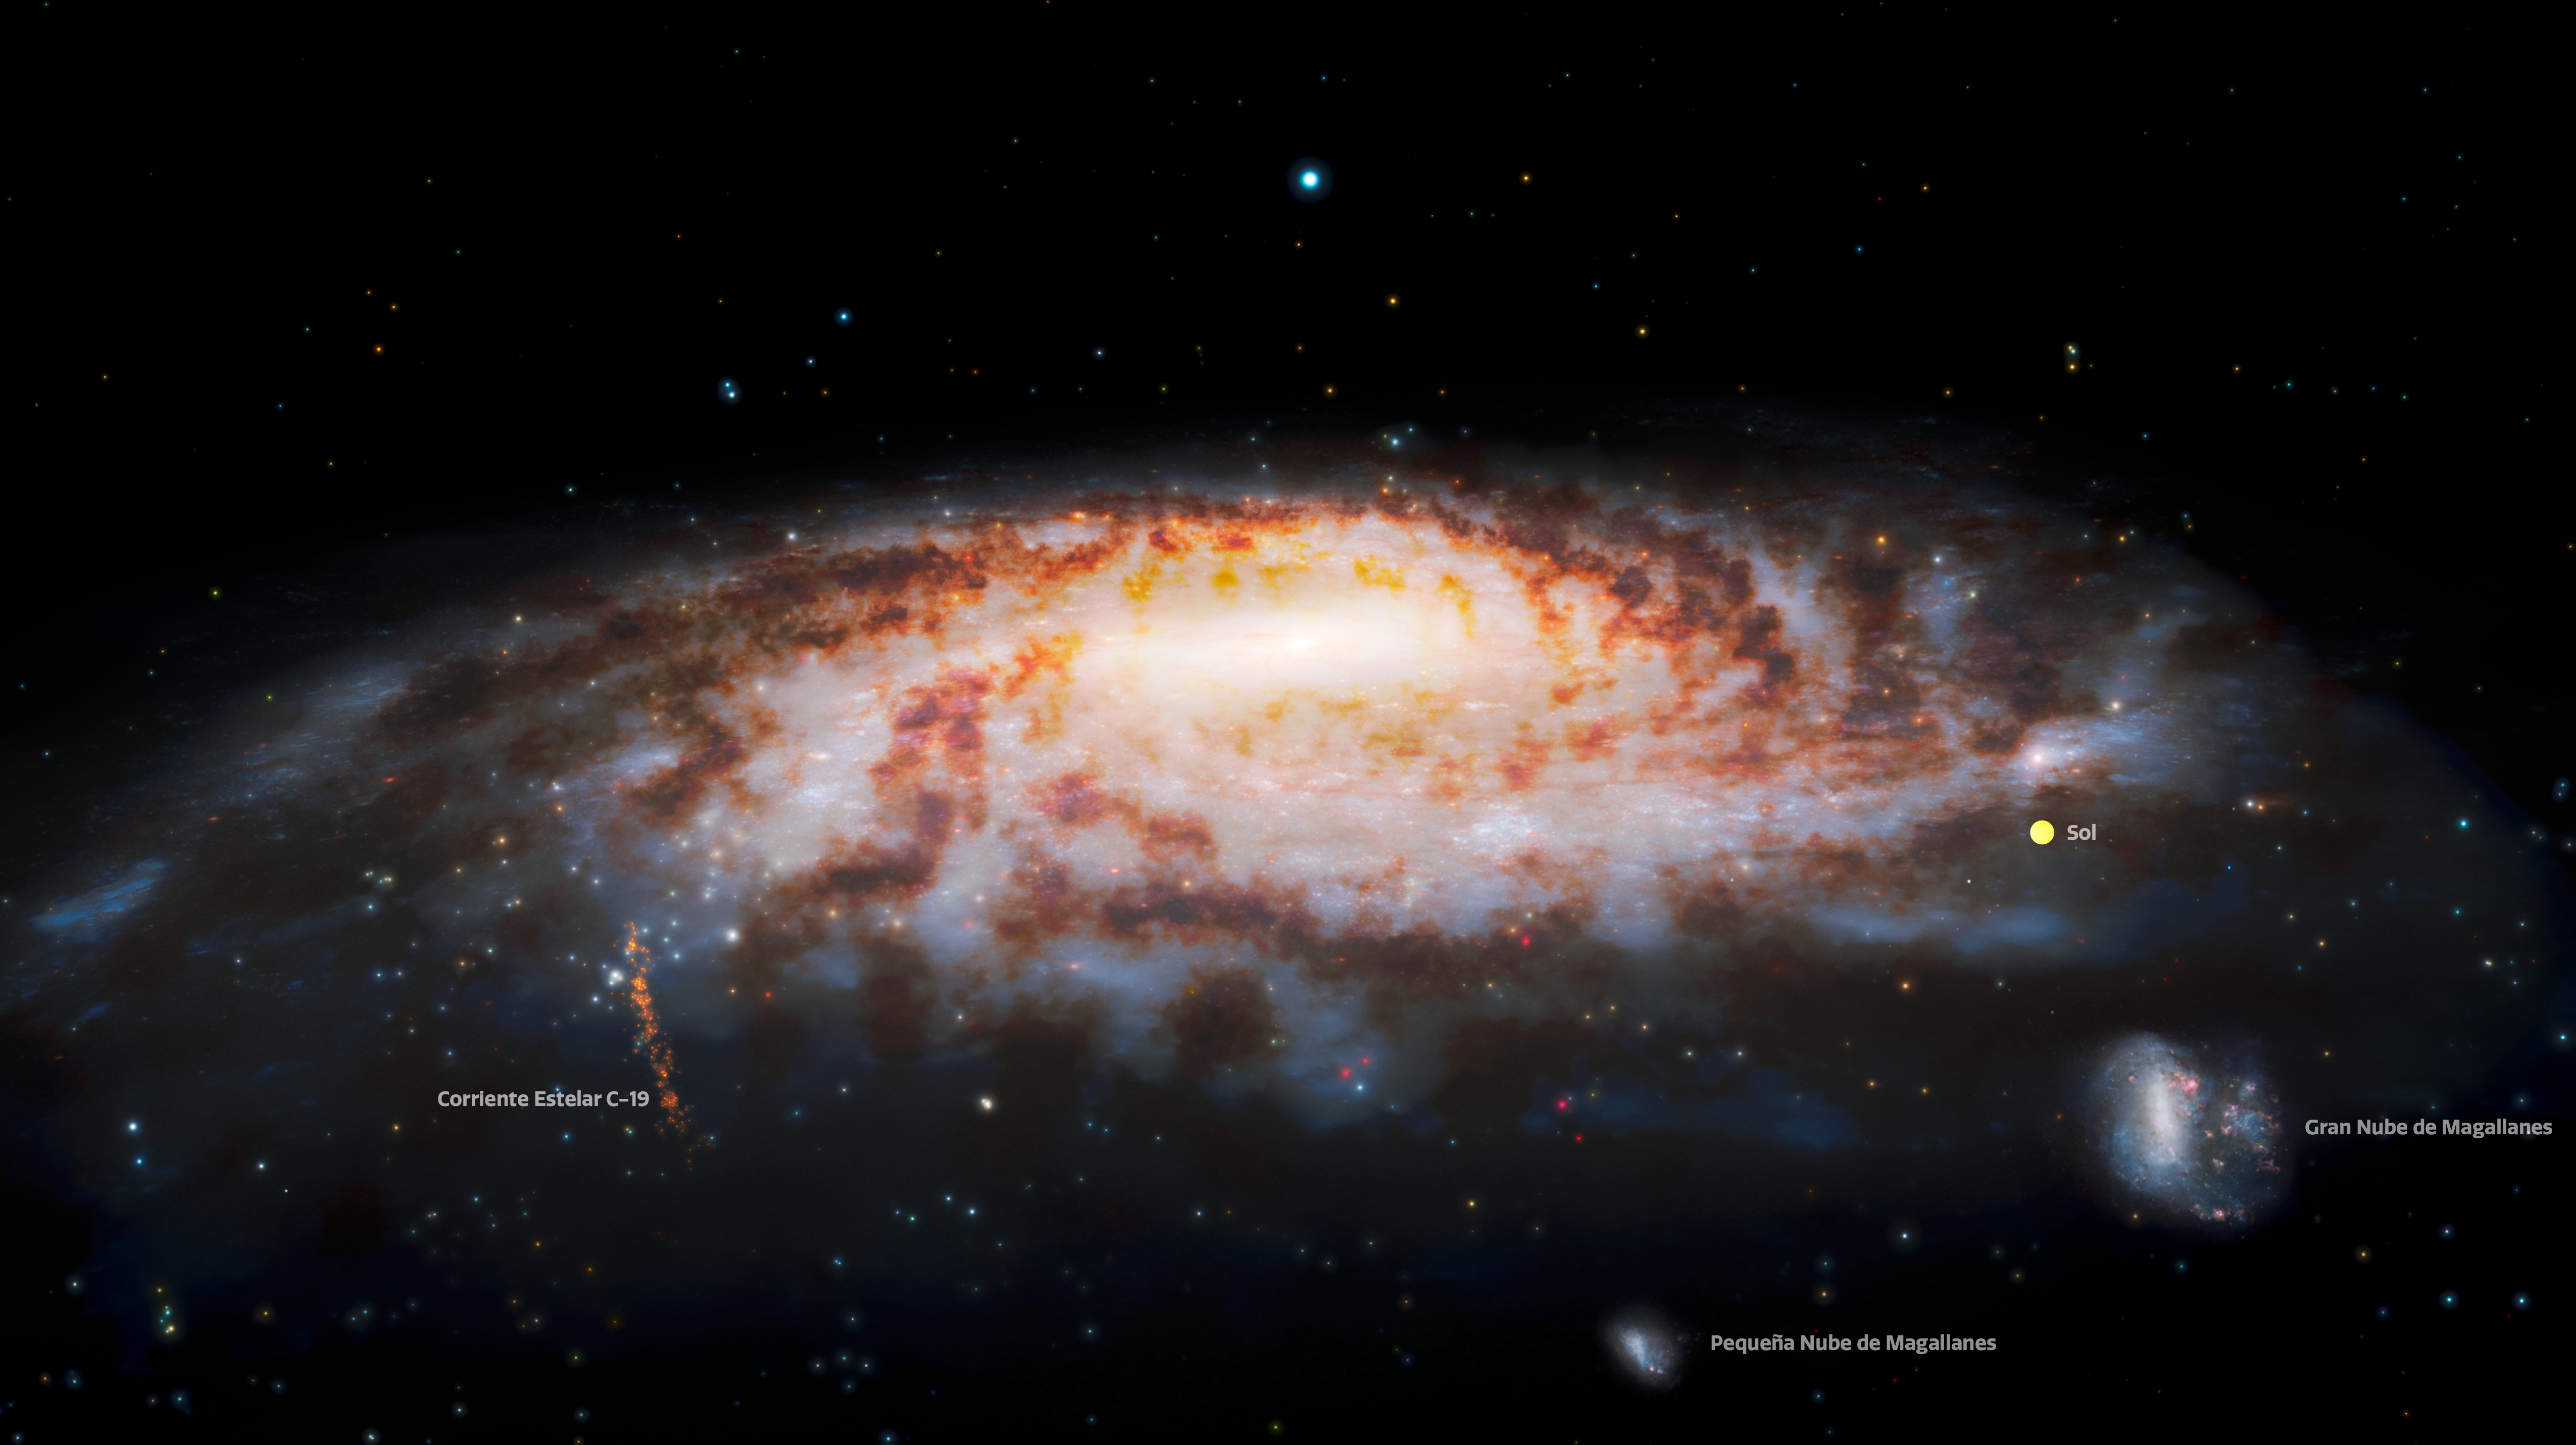

Labeled Illustration of Primordial Stellar Stream near Milky Way (Spanish)

This illustration shows the location of the C-19 stellar stream, which was recently discovered at the edge of our Milky Way Galaxy. Observations using the Gemini North telescope — part of the international Gemini Observatory, a Program of NSF’s NOIRLab — reveal that the stars in this stream were once part of an ancient globular star cluster that was torn apart by gravitational interactions with our galaxy.

The location of the Sun is provided for reference. (The size of the Sun is exaggerated and is not to scale.) The Large Magellanic Cloud and Small Magellanic Cloud (satellite galaxies of the Milky Way) appear in the lower right.

Credit: International Gemini Observatory/NOIRLab/NSF/AURA/J. da Silva/Spaceengine Acknowledgment: M. Zamani (NSF NOIRLab)